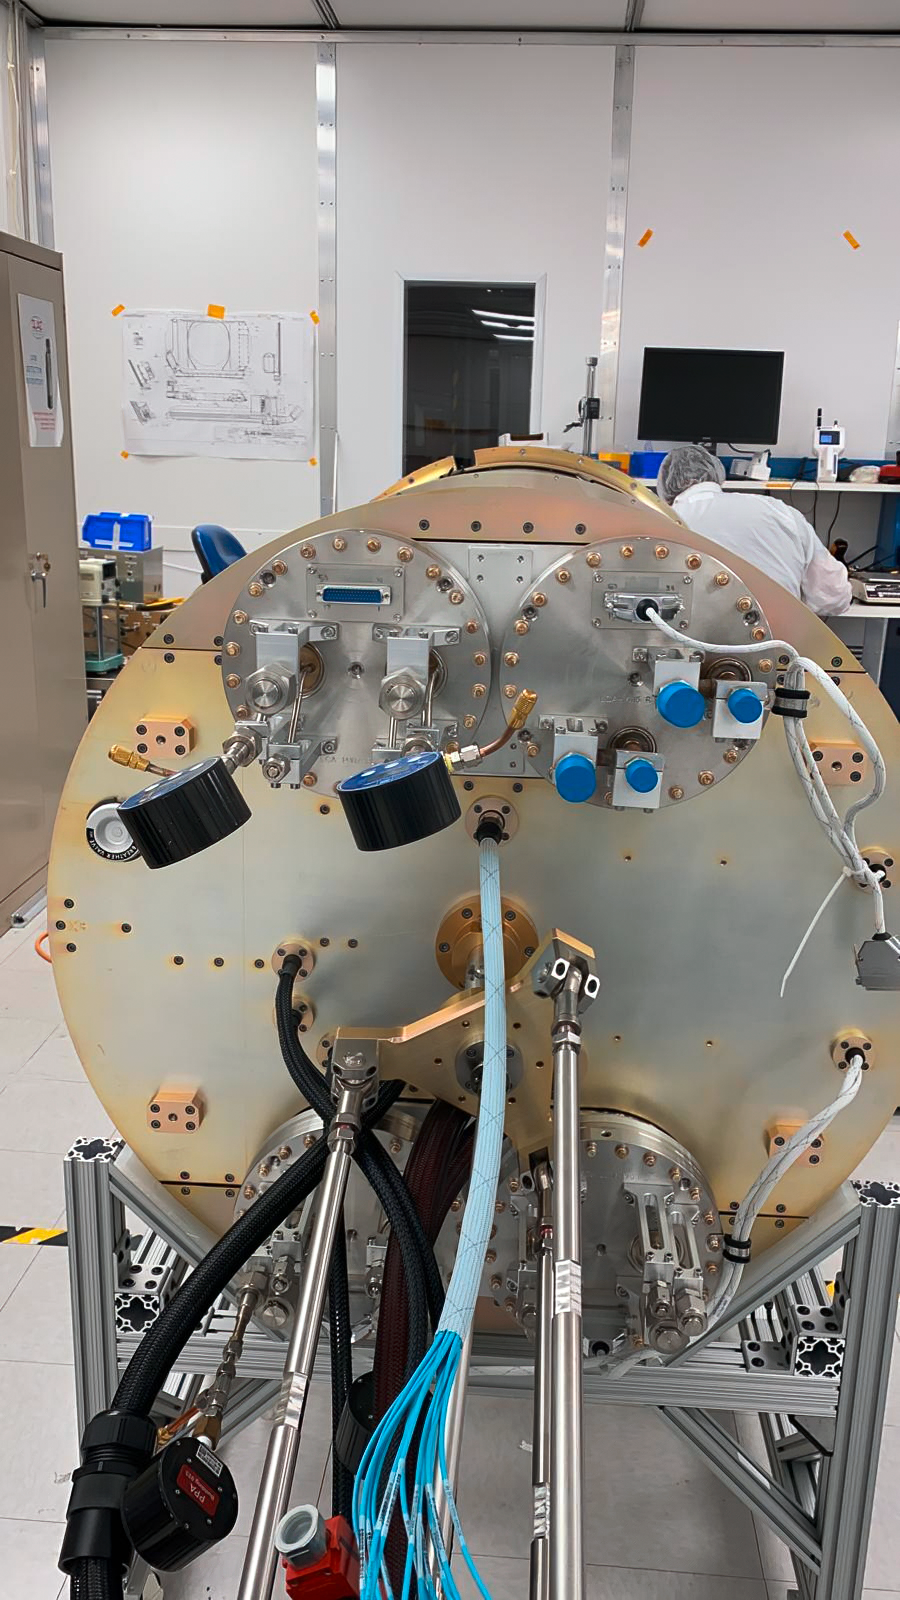

LSST Camera Utility Trunk

At SLAC National Accelerator Laboratory, the reopening of the Building 33 clean room in late June allowed critical work to progress on the LSST Camera Utility Trunk. The final Telescope Mount Assembly (TMA) heat exchangers have now been installed in the Utility Trunk, with all staff adhering to very strict COVID-19 safety regulations throughout the process.

Credit: RubinObs/NOIRLab/SLAC/NSF/DOE/AURA